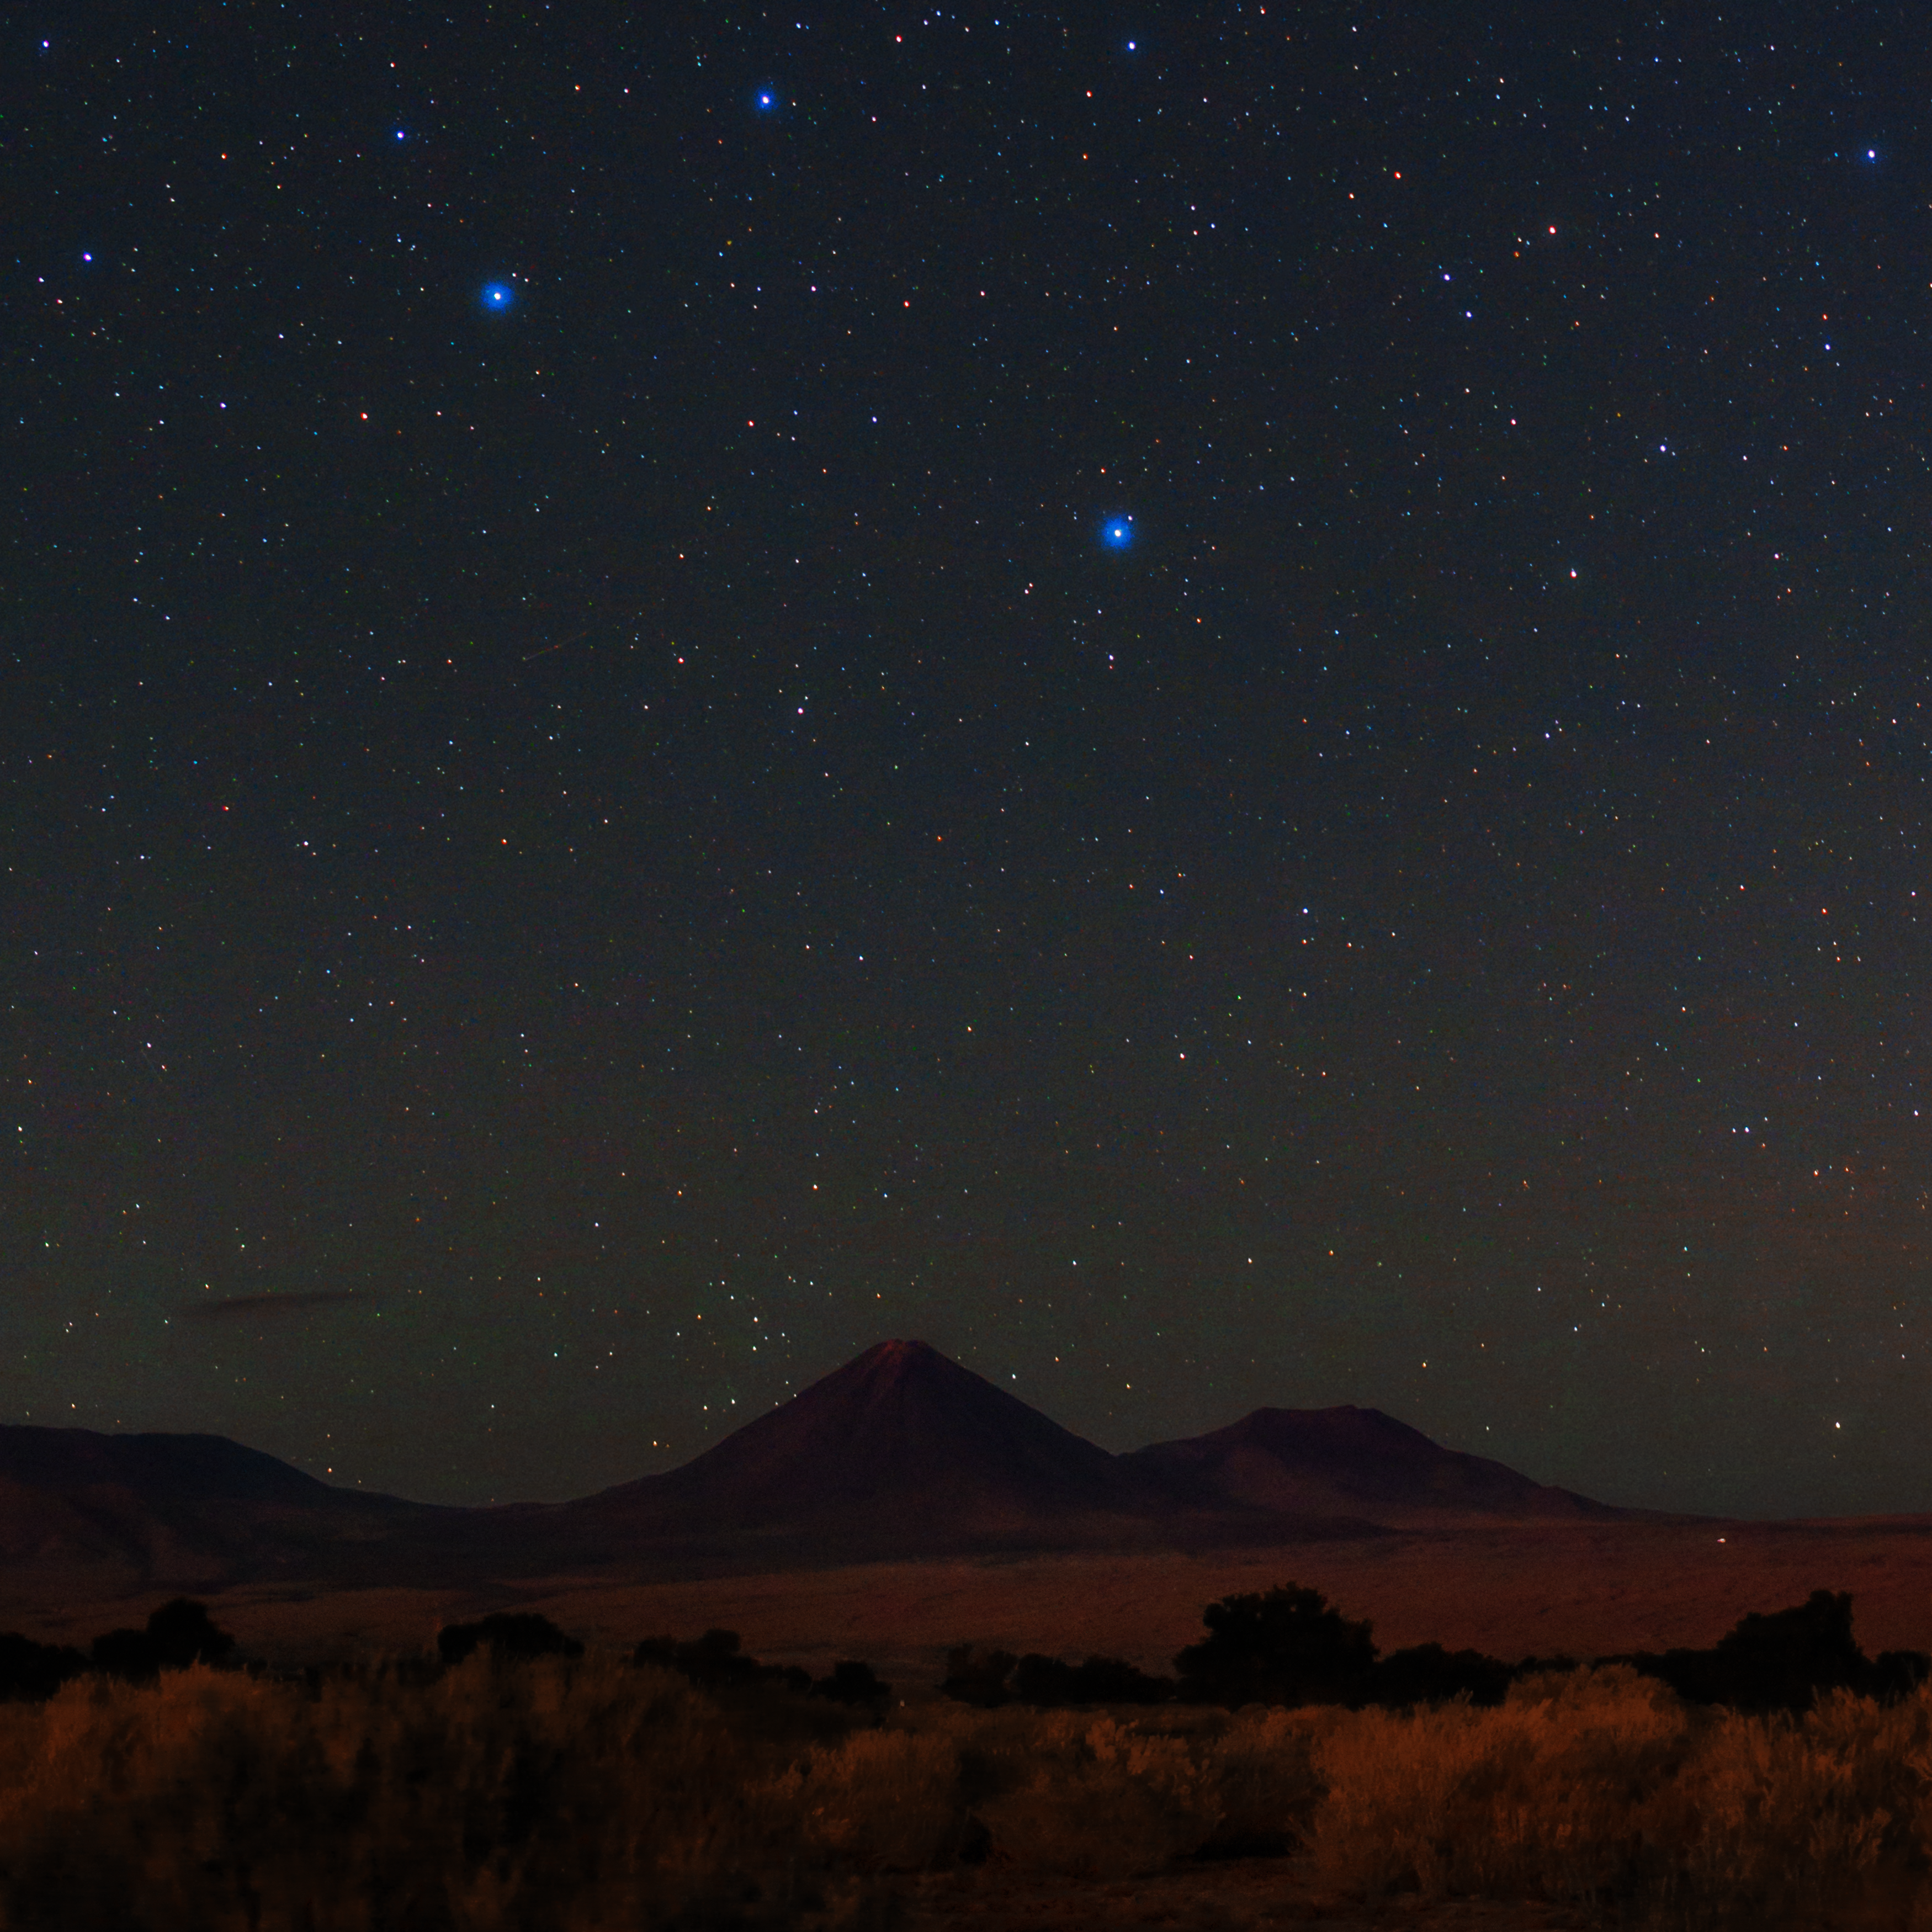

Night sky view over Licancabur

The night sky shines above the Licancabur volcano. With an altitude of 5920 metres, it is the most iconic volcano in the area of San Pedro de Atacama, Chile. Its conical shape makes it easily recognisable even from very far away. It is located on the southernmost part of the border between Chile and Bolivia.

Credit: ESO/B. Tafreshi (twanight.org)